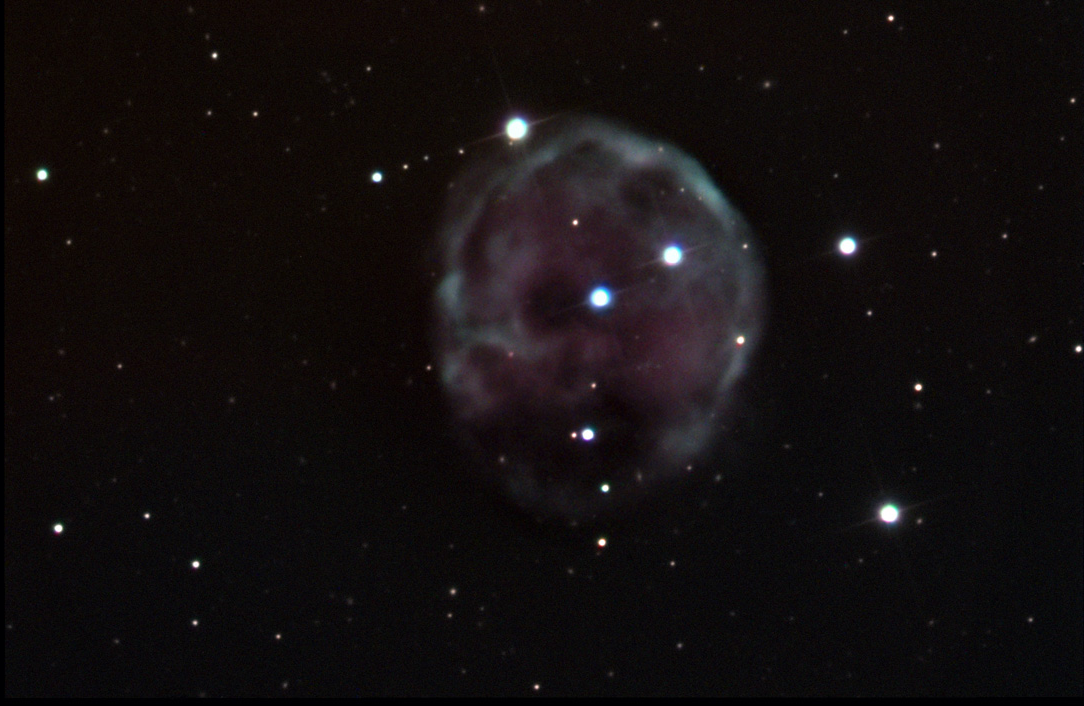

NGC 246

NGC 246 is a rather lonely and large planetary nebula in Cetus. In this example the distorted sphere of gas has many thin and thicker regions giving it an irregular "texture." Like most spherical clouds of gas the outer edges seem brighter than the center which appears void. This is a perspective effect in that more line-of-sight gas is observed towards the outer portions.

This image was taken as part of Advanced Observing Program (AOP) program at Kitt Peak Visitor Center during 2014.

Credit: KPNO/NOIRLab/NSF/AURA/Jeff Cremer/Adam Block